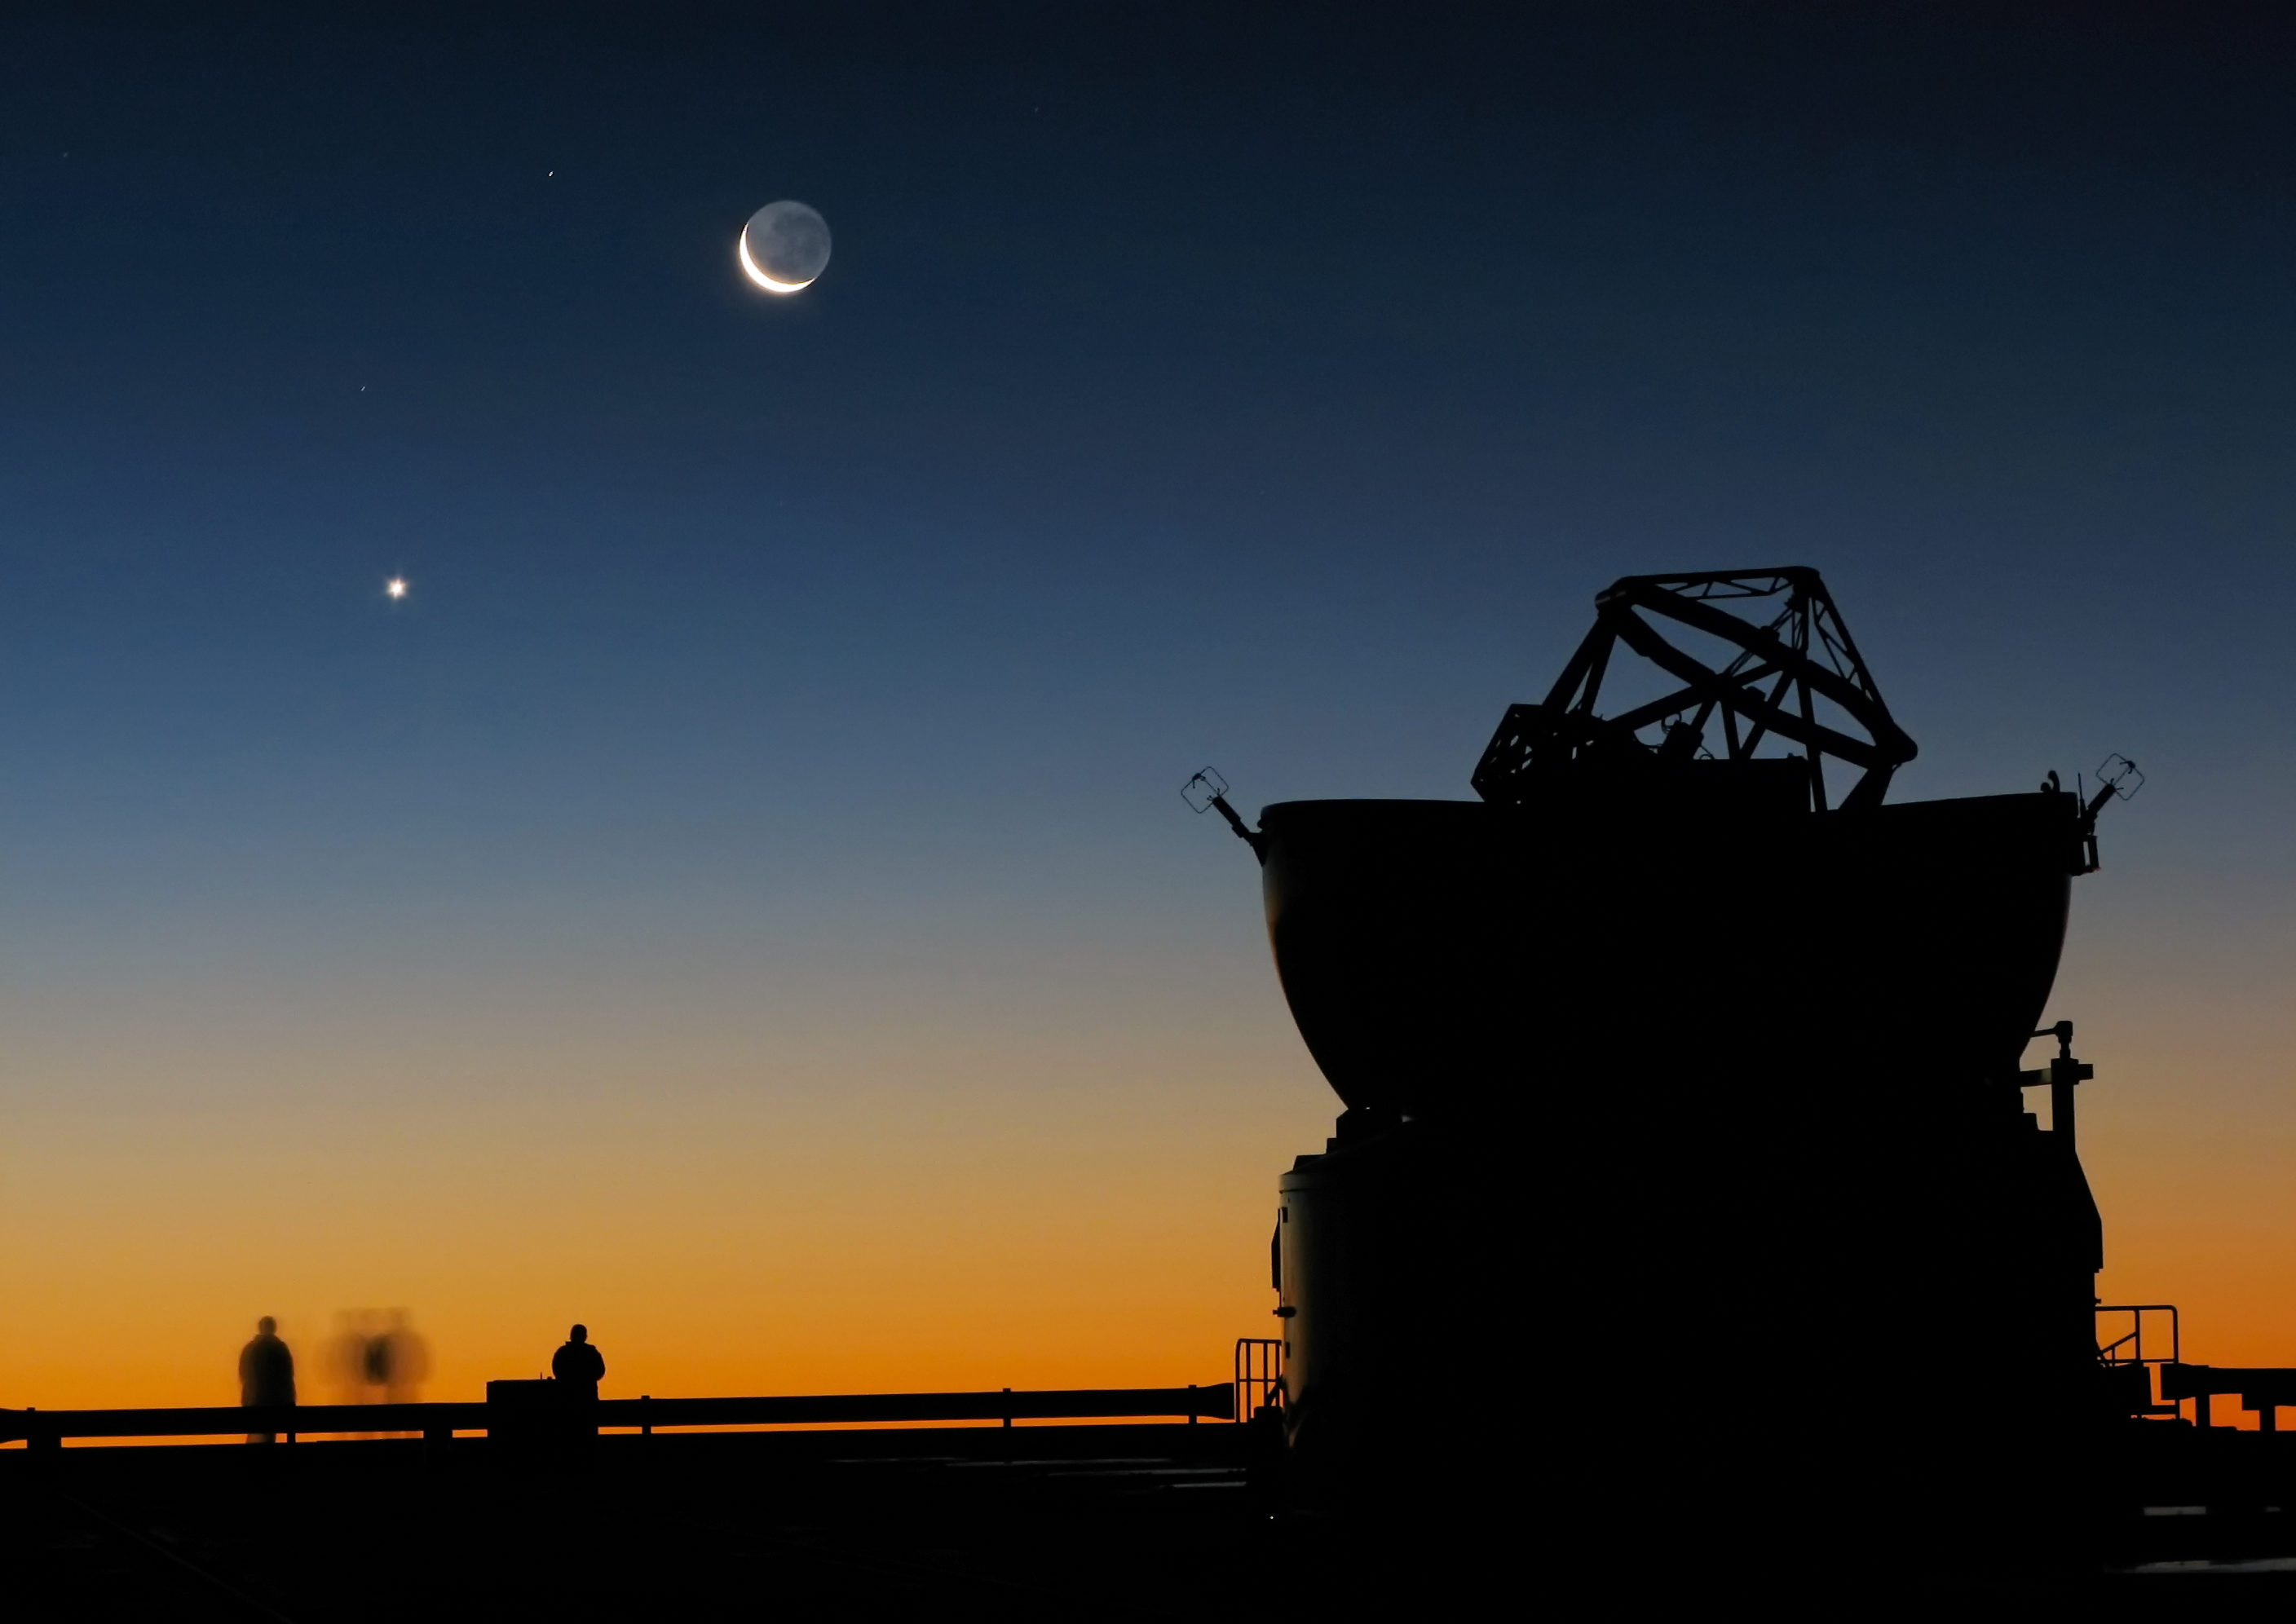

Sunset view at Paranal with Moon, Venus and an AT

Astronomers enjoying the sunset at Paranal, on ESO’s Very Large Telescope’s platform, just before the beginning of their night-time observations. The dome of one of the VLT’s Auxiliary Telescopes is seen in the foreground. The crescent Moon and, to its left, planet Venus, make for a beautiful scenery.

Credit: ESO/Y. Beletsky